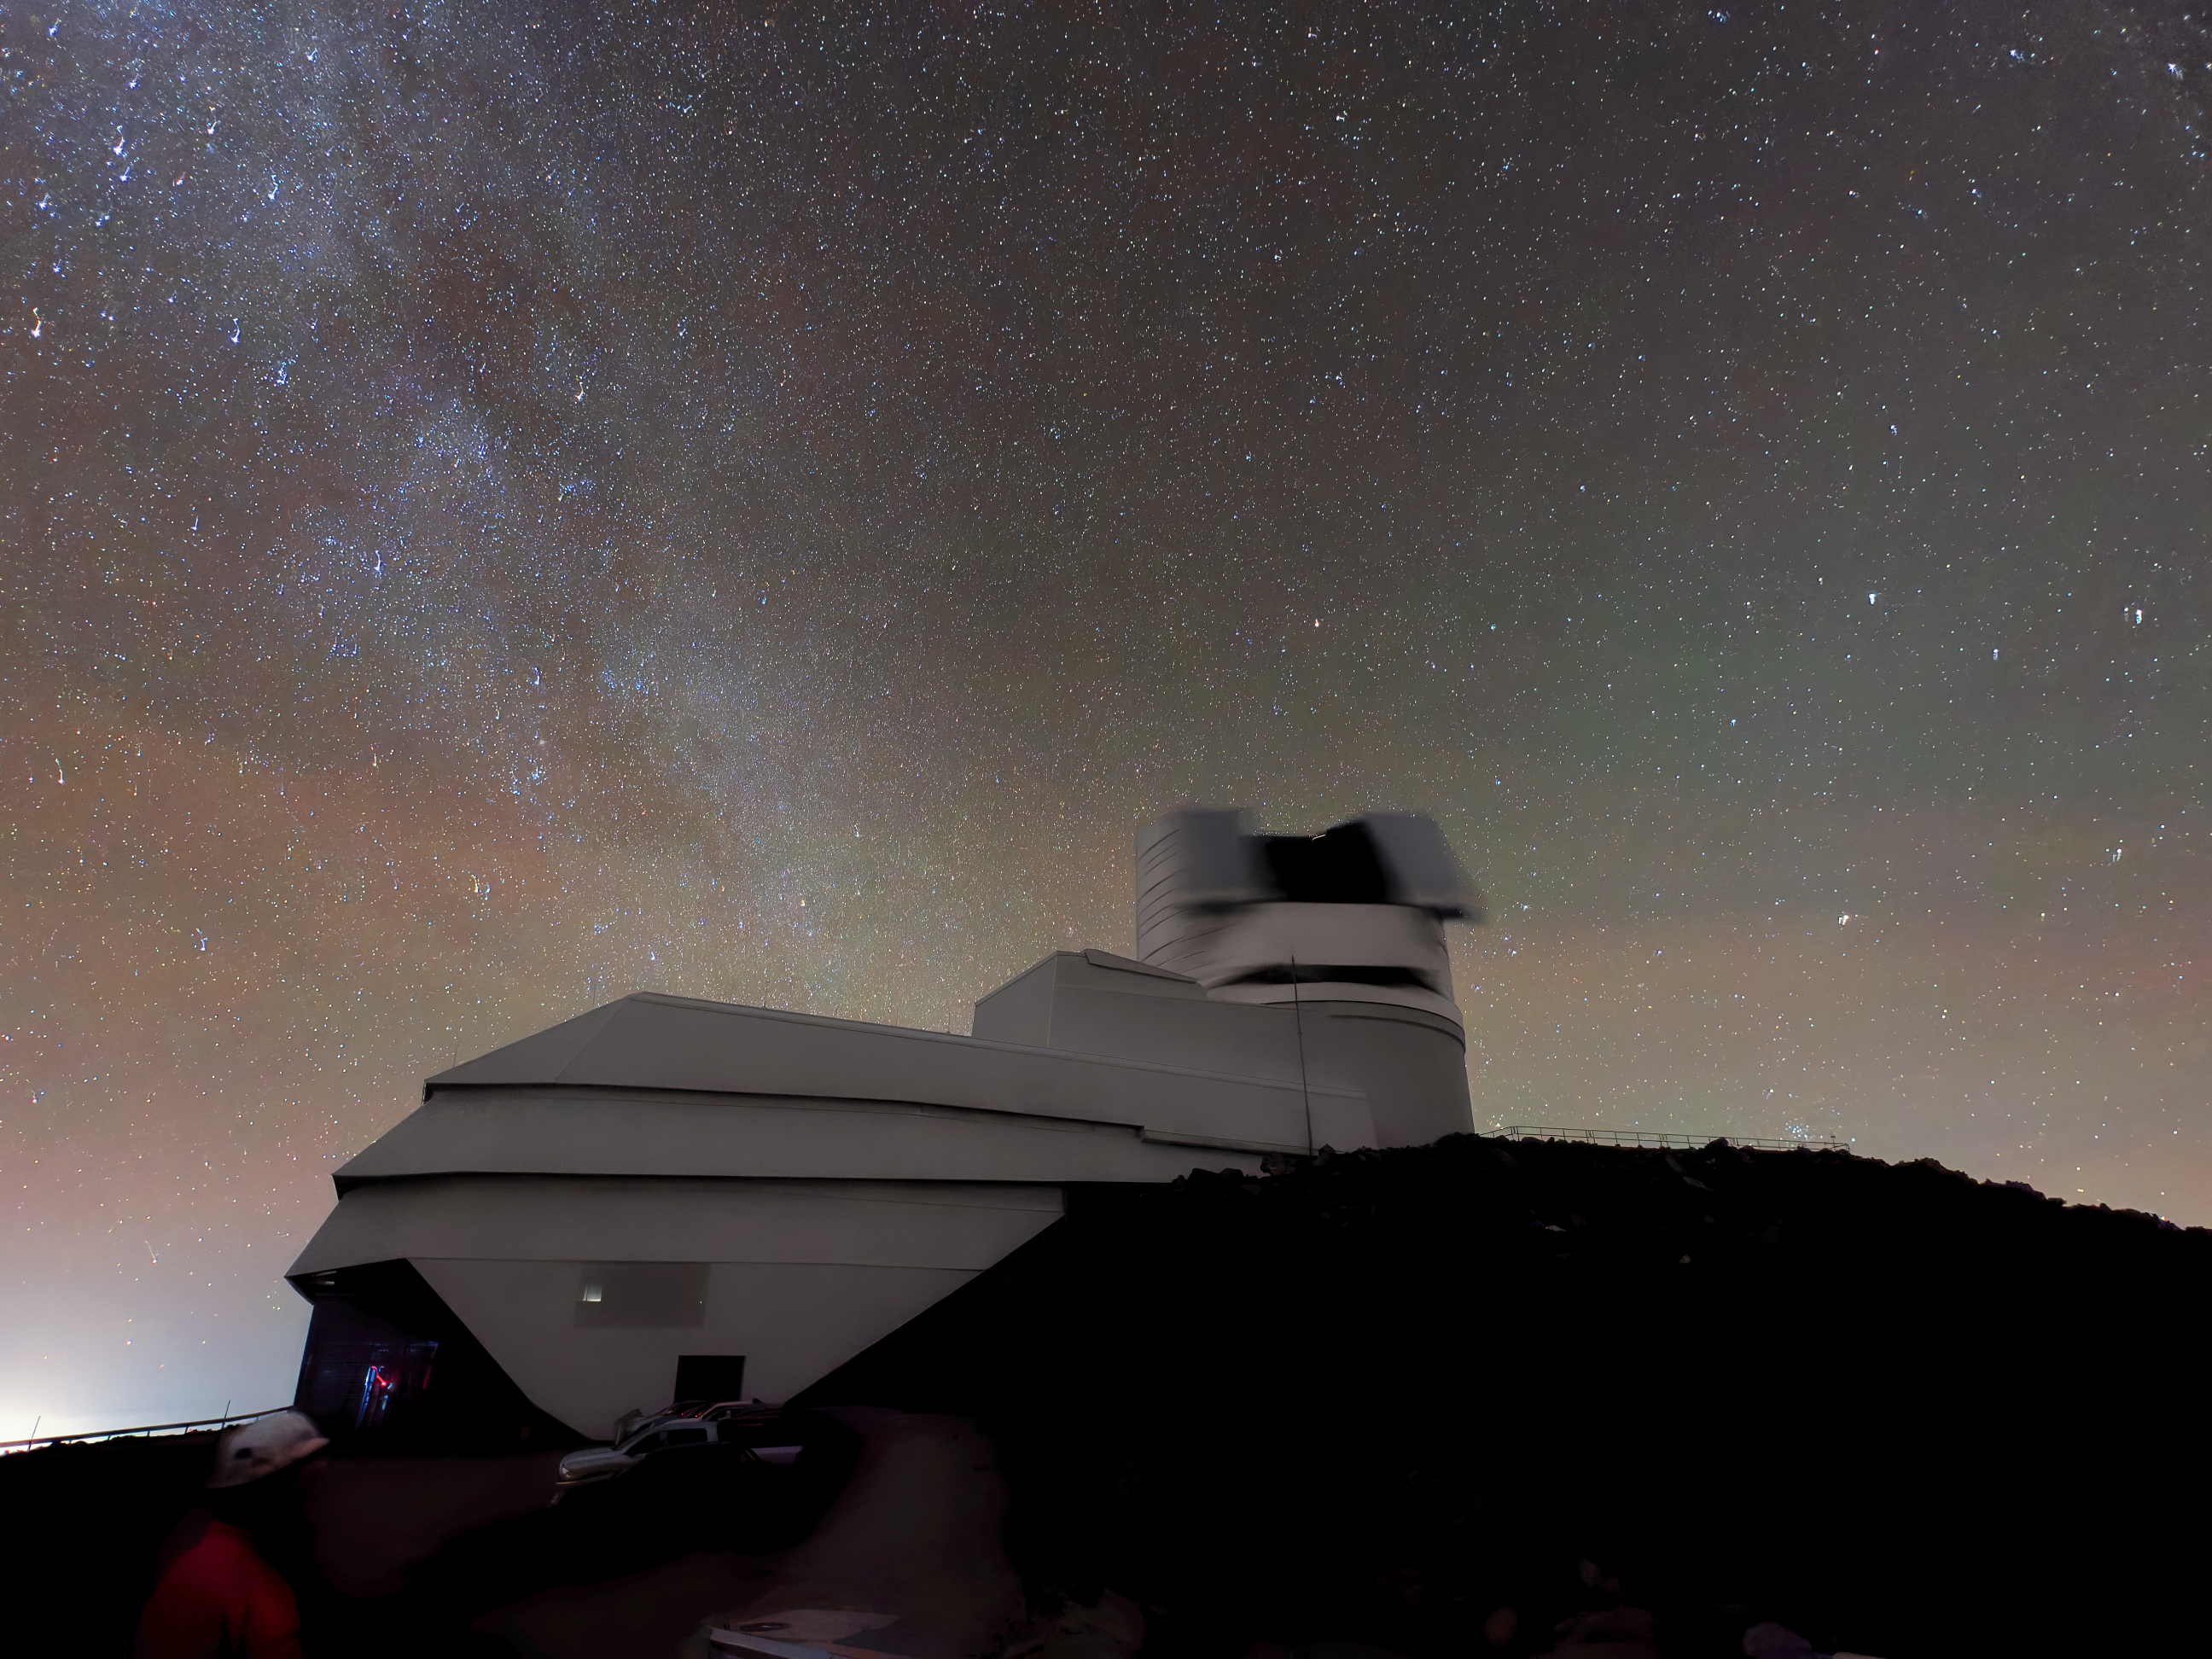

Rubin on the Move

NSF-DOE Vera C. Rubin Observatory's dome appears blurred because it moved during this long-exposure image. Rubin Observatory's decade-long Legacy Survey of Space and Time (LSST) will generate an ultra-wide, ultra-high-definition, time-lapse record of the Universe.

Credit: NSF–DOE Vera C. Rubin Observatory/NOIRLab/SLAC/AURA/W. O'Mullane